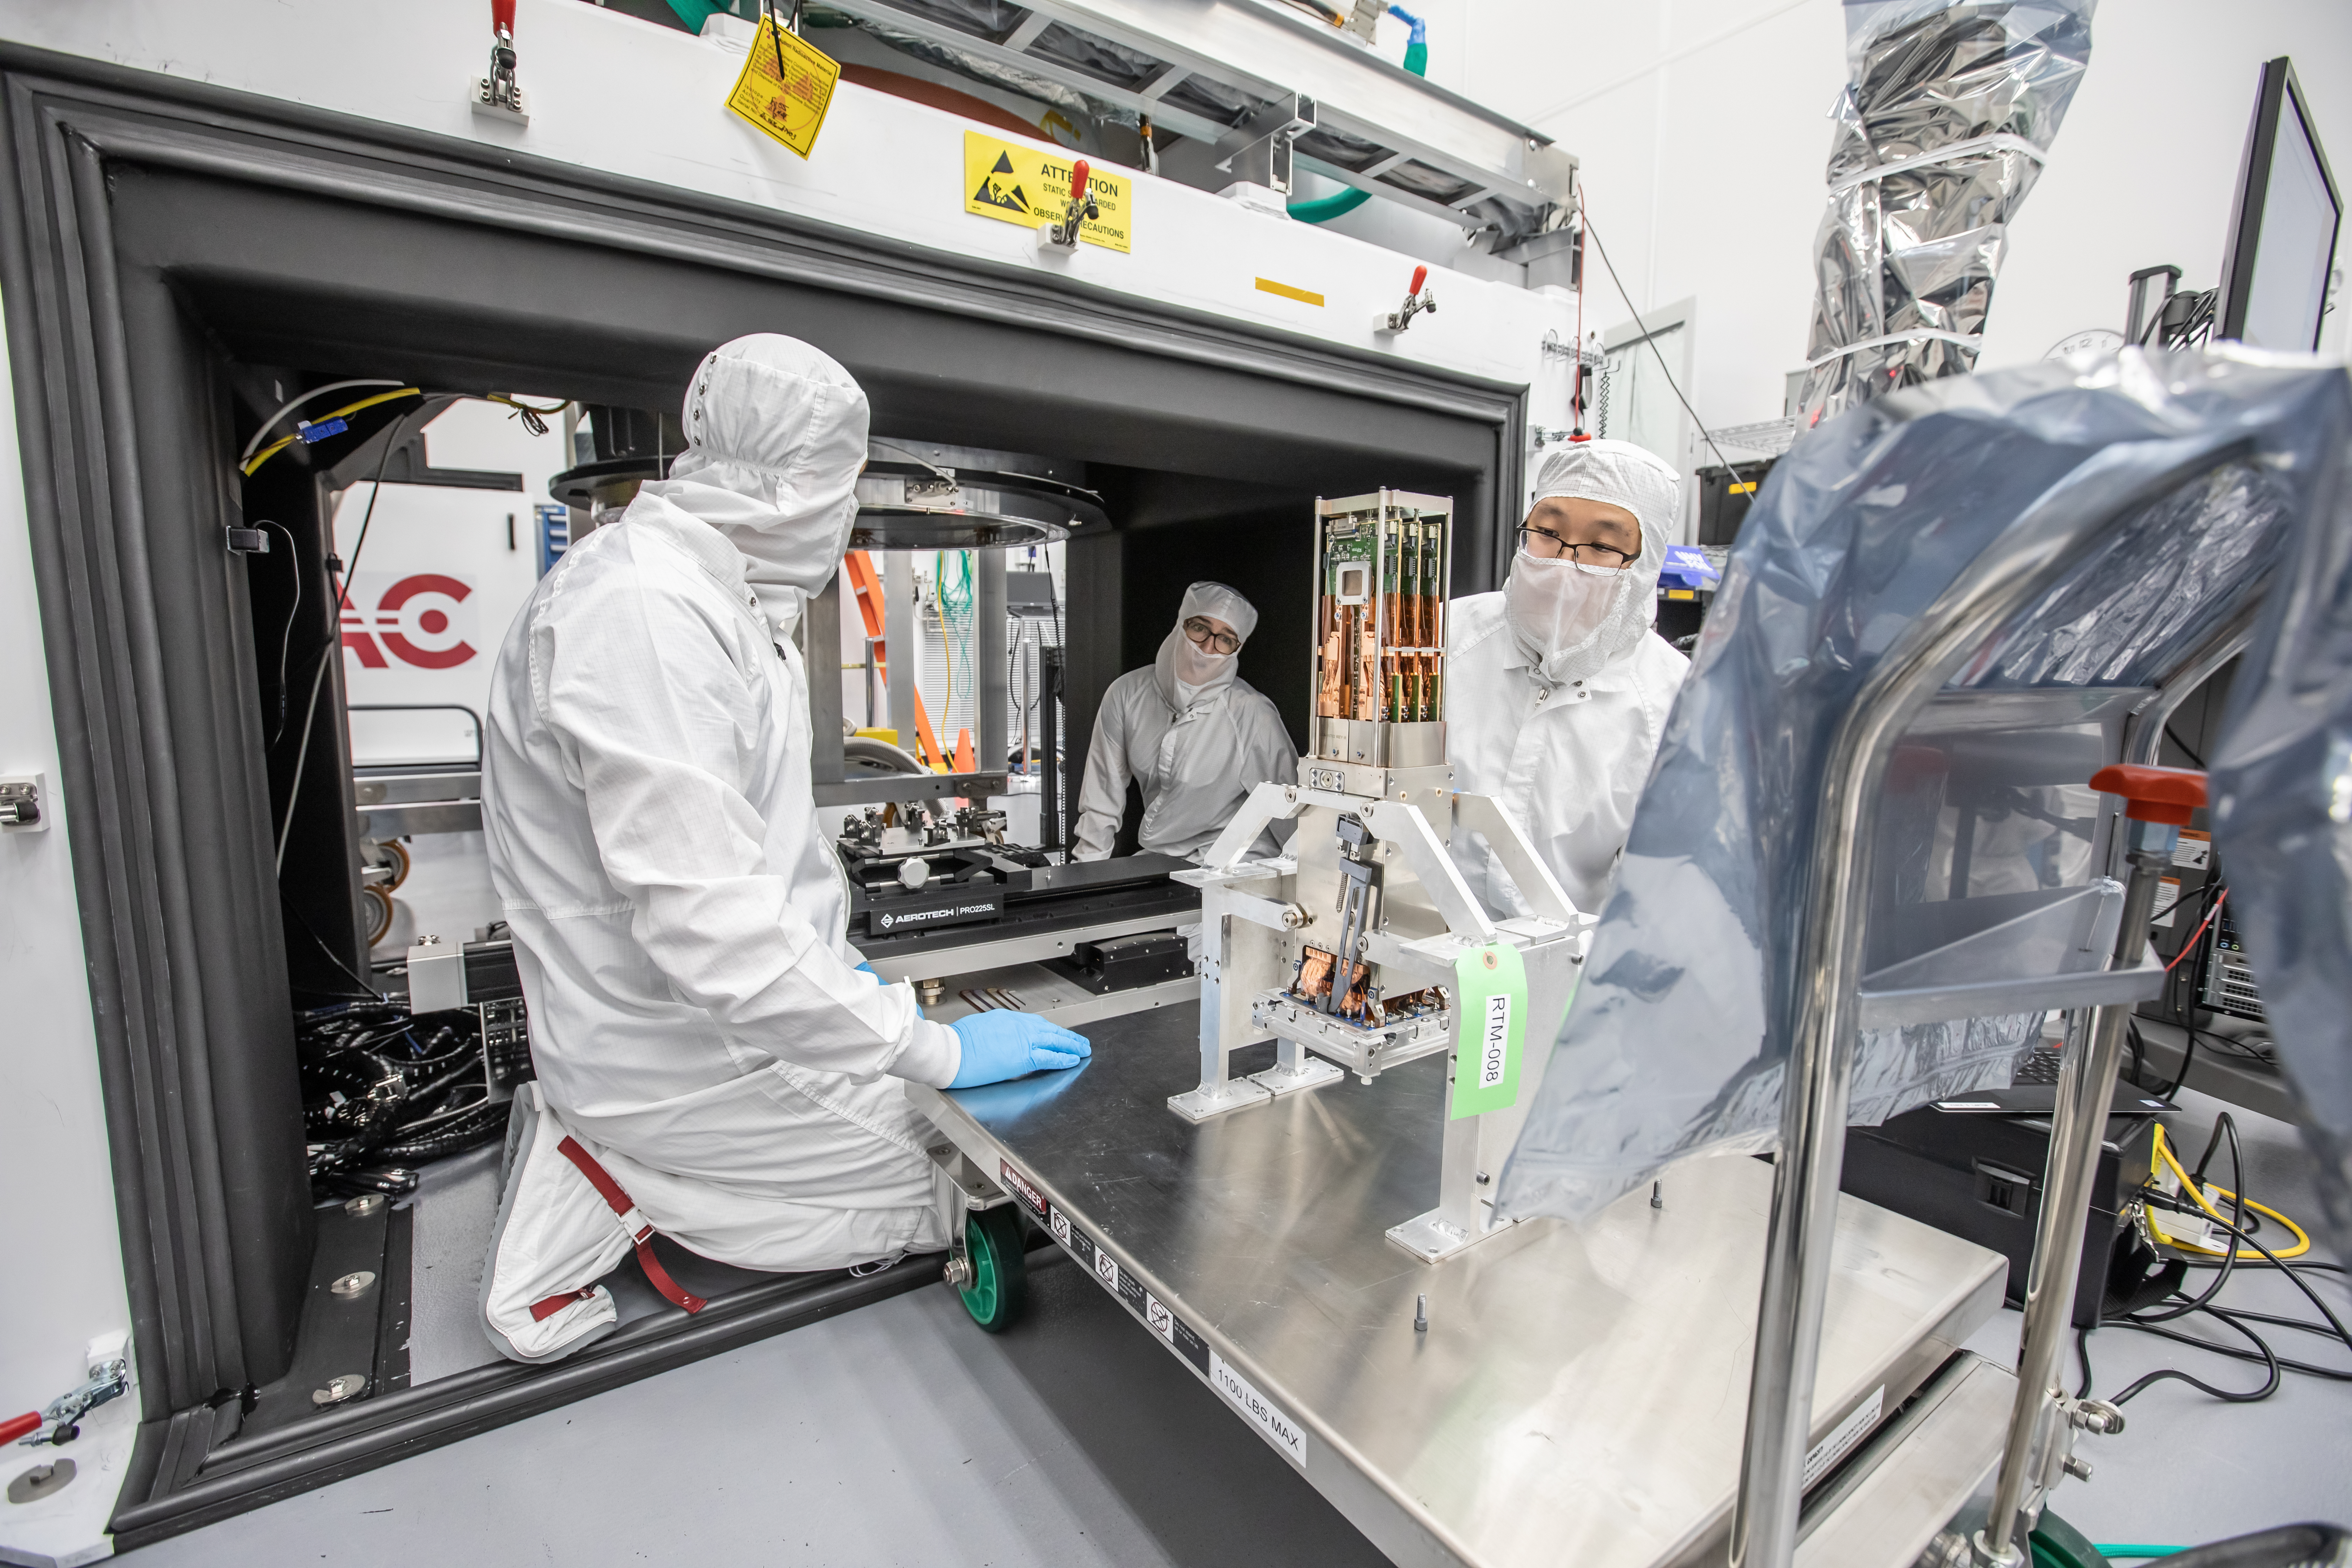

Vera C. Rubin Observatory LSST Camera Focal Plane Build 130

Preparing the final RTM for installation into the cryostat assembly.

Credit: Jacqueline Orrell/SLAC National Accelerator Laboratory